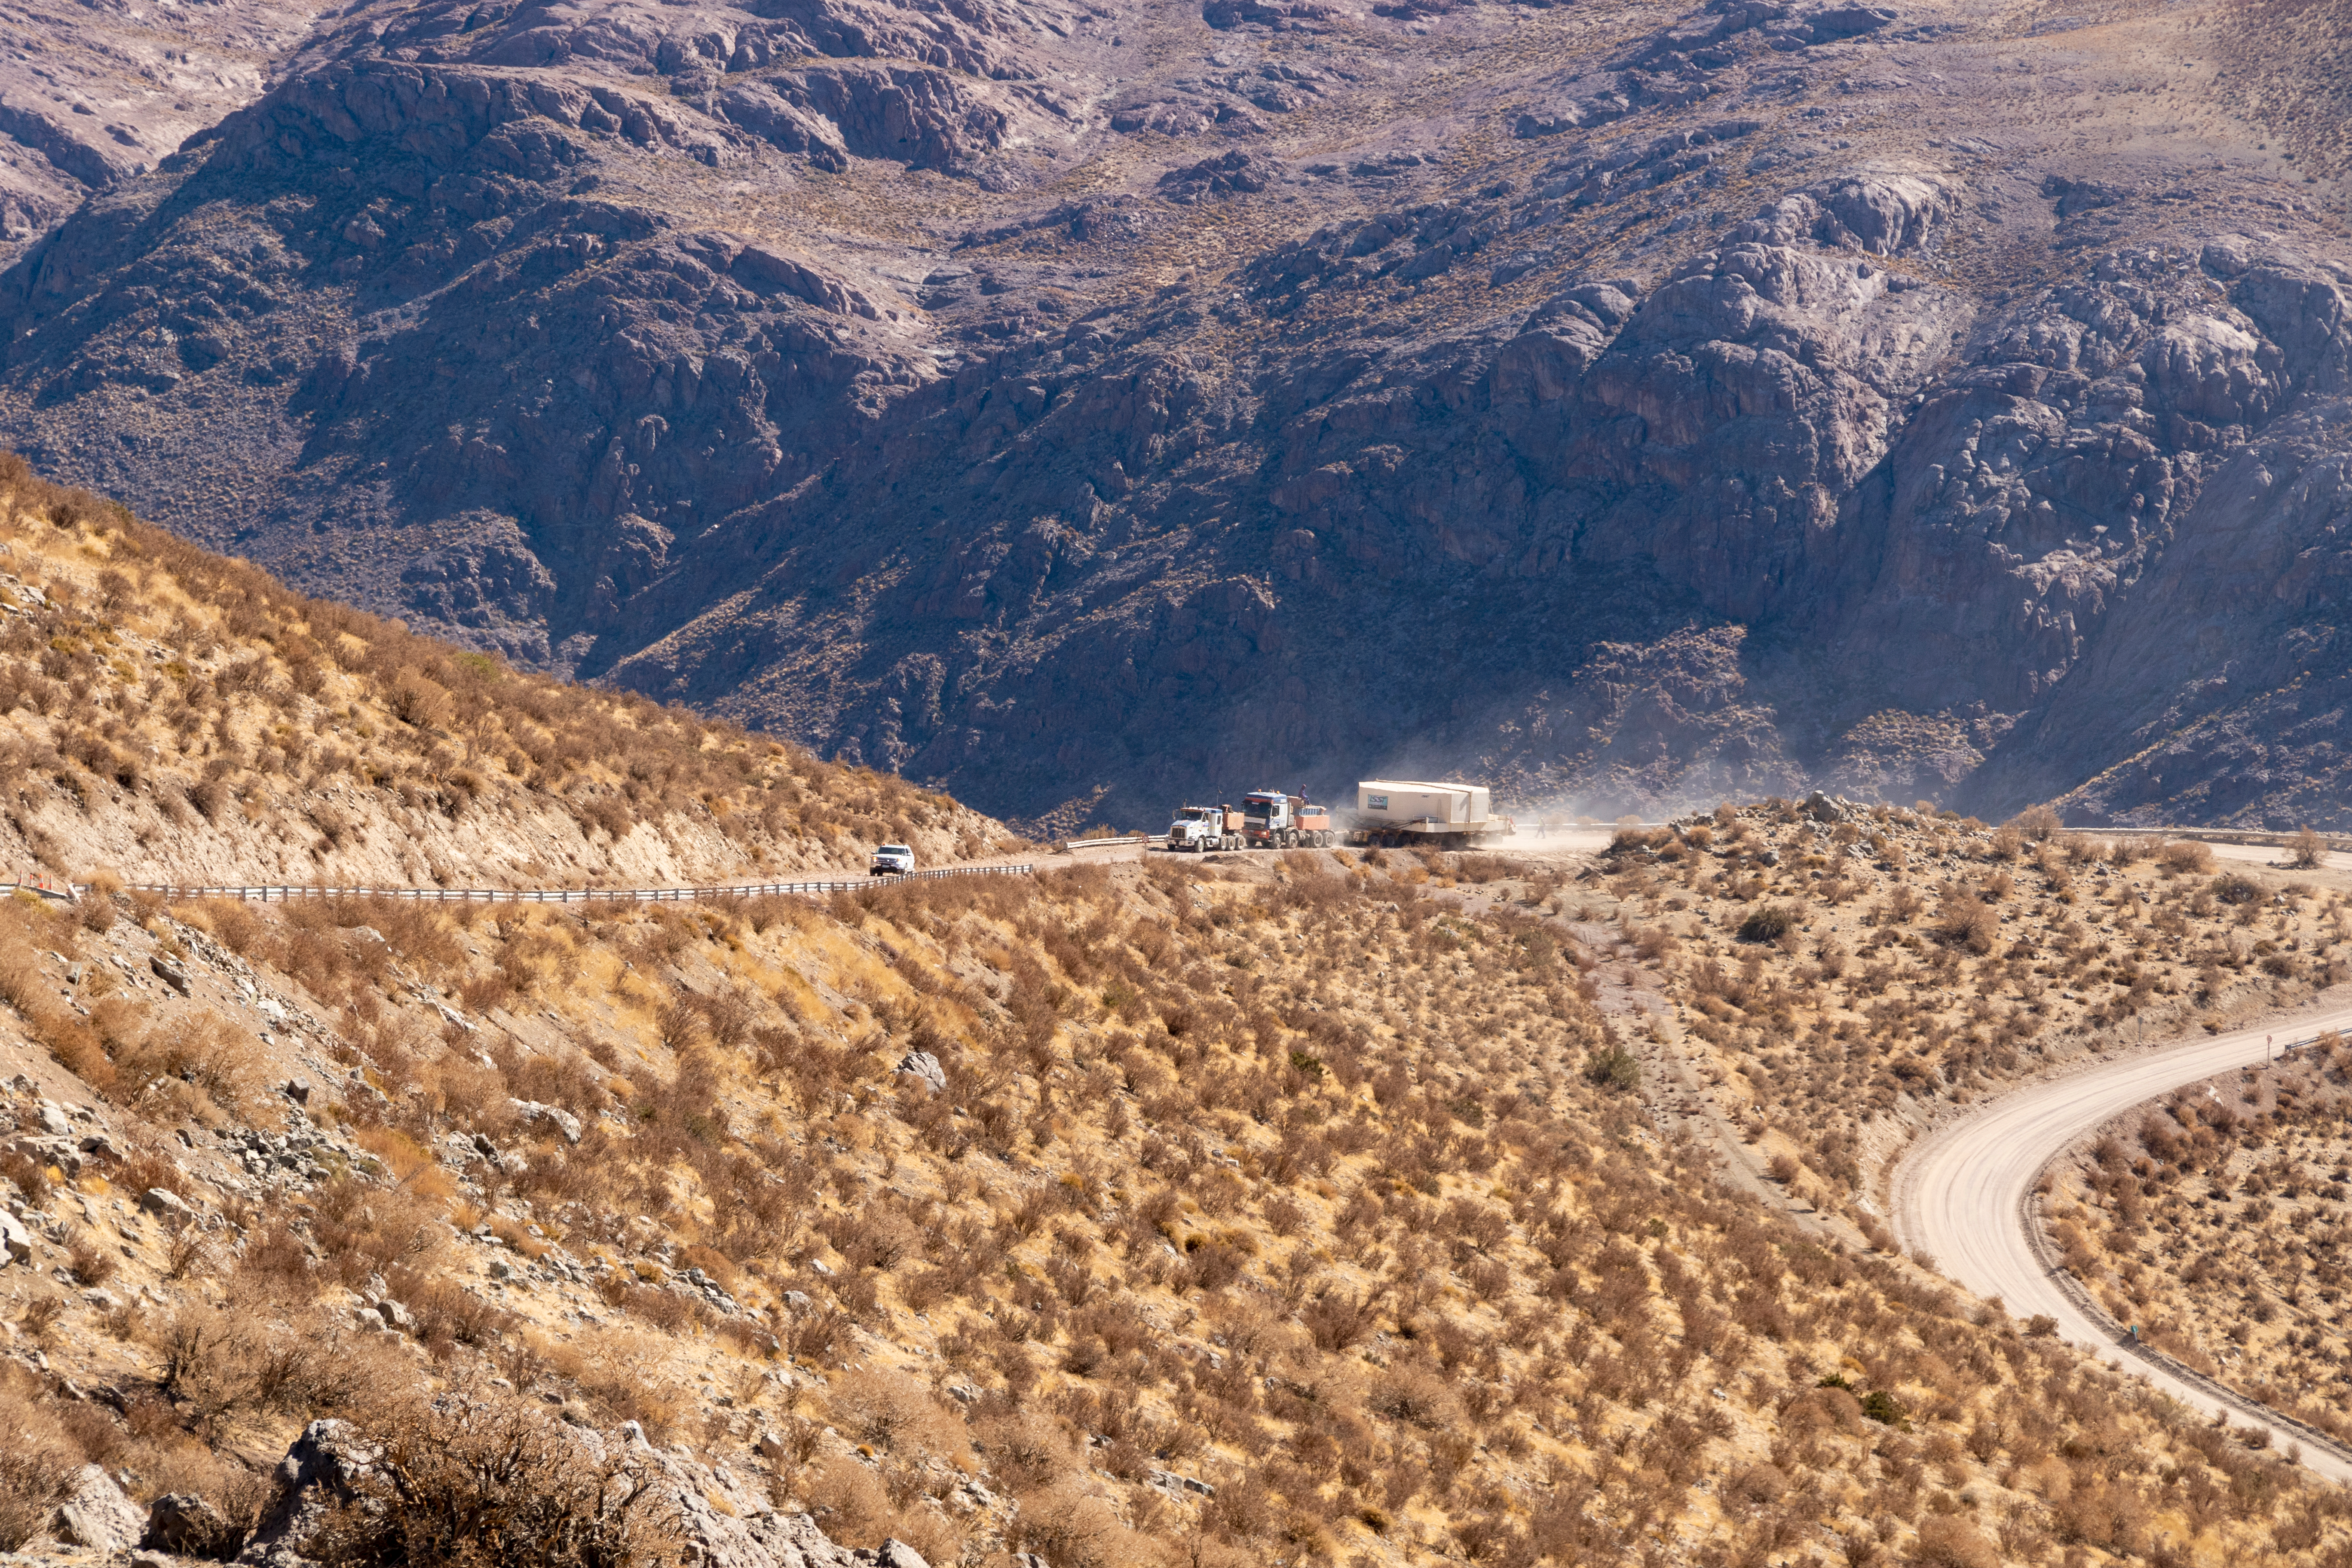

M1M3 Transported to the Summit

The LSST Primary/Tertiary Mirror (M1M3) arrived in the port of Coquimbo on May 7, and was transported to the LSST summit facility building over the next several days. It arrived on the summit on May 11, 2019.

Credit: Rubin Observatory/NSF/AURA